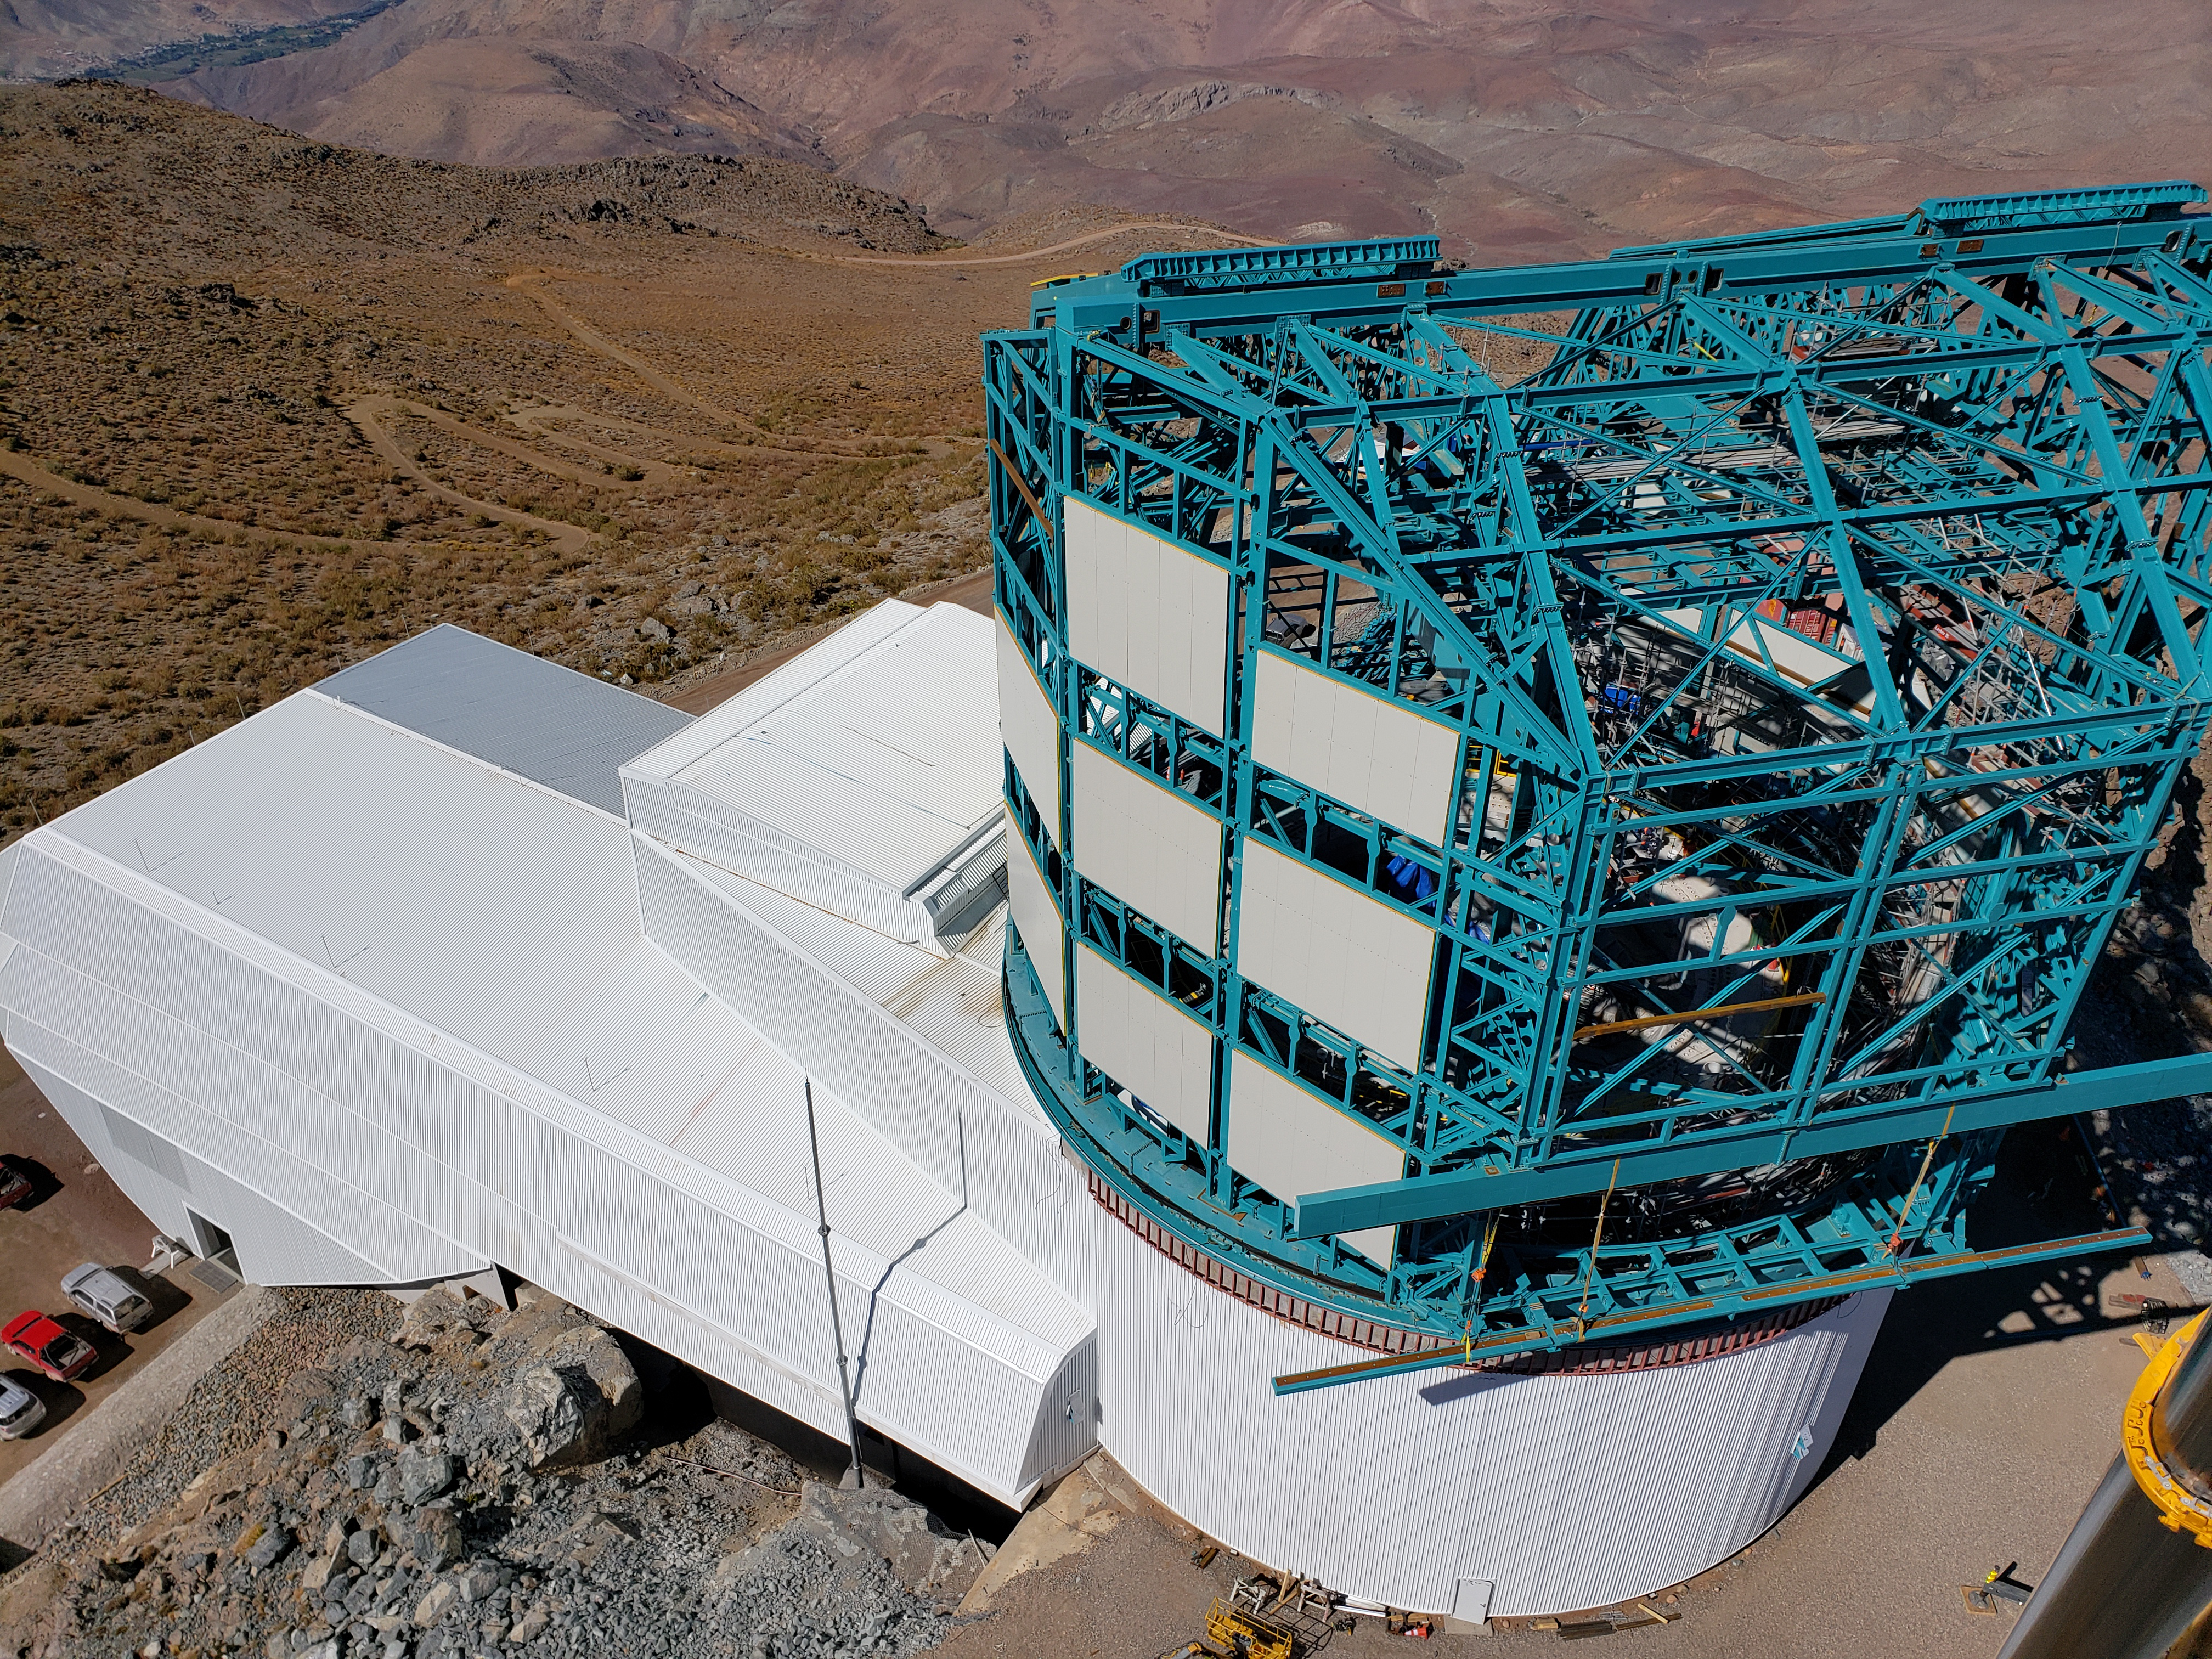

Summit Construction Progress October 2019

General overview photos of recent progress on the summit.

Credit: Rubin Observatory/NSF/AURA